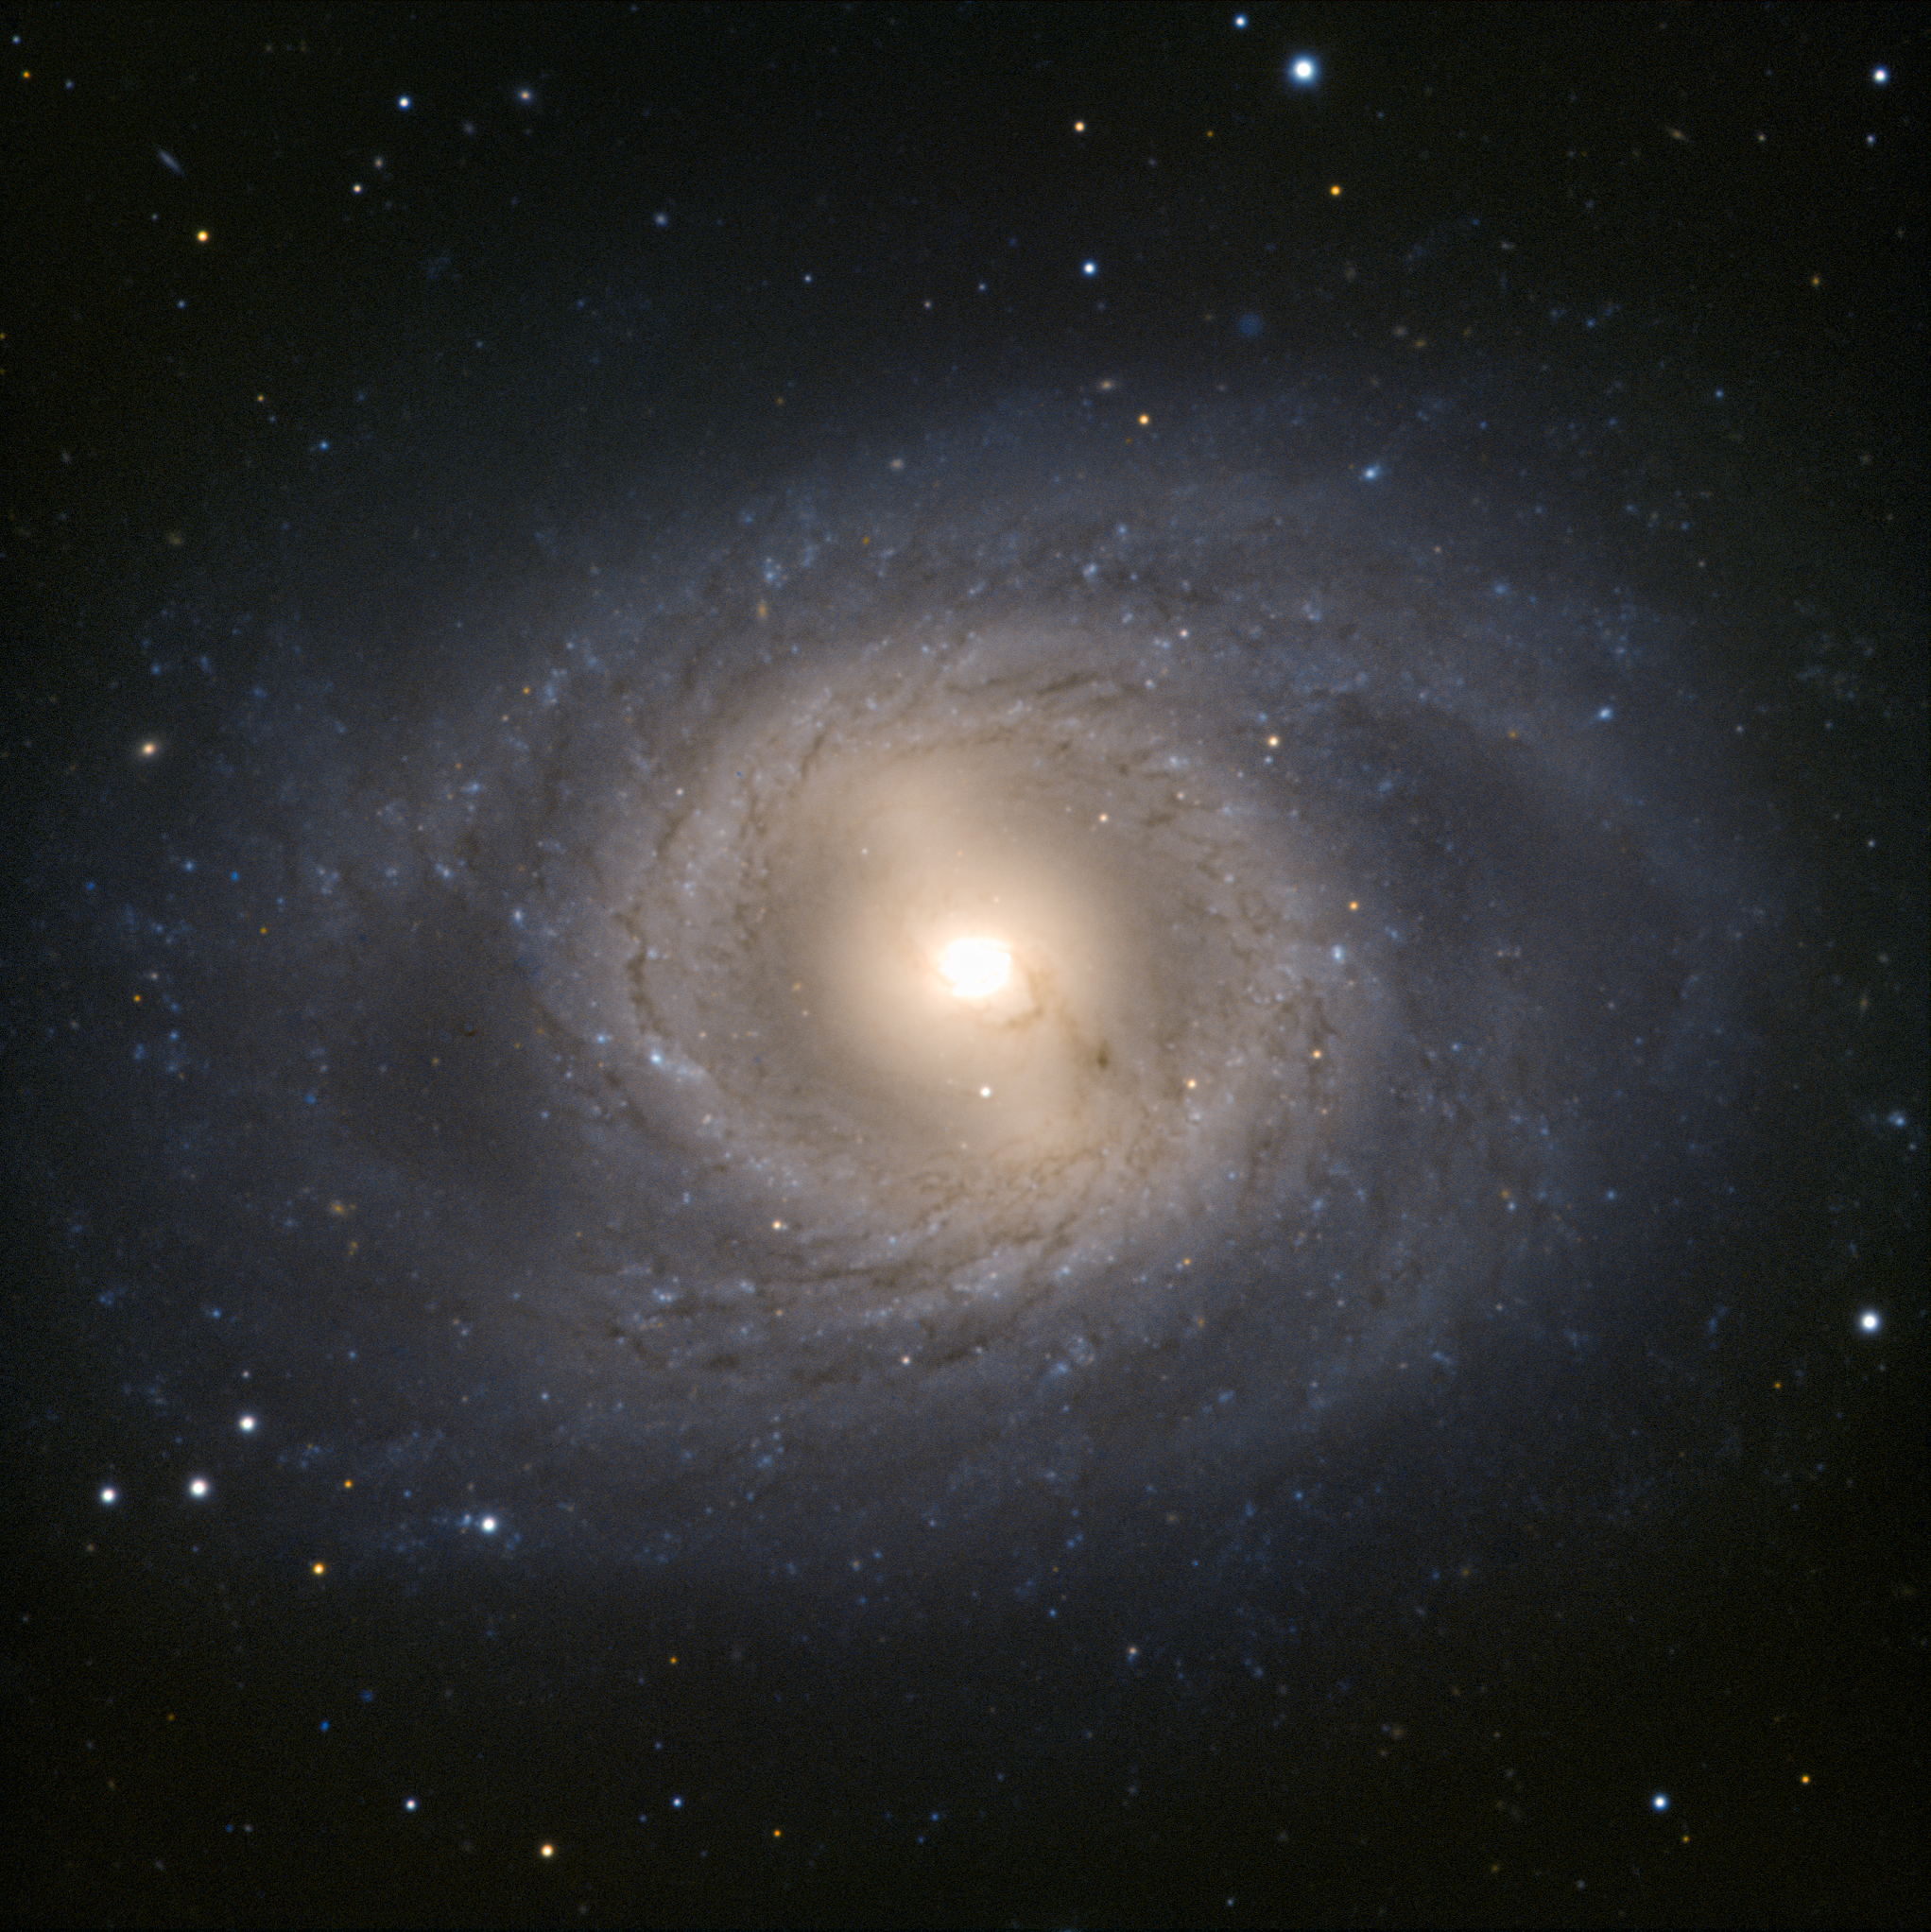

The VLT goes lion hunting

The Very Large Telescope has captured another member of the Leo I group of galaxies, in the constellation of Leo (The Lion). The galaxy Messier 95 stands boldly face-on, offering an ideal view of its spiral structure. The spiral arms form an almost perfect circle around the galactic centre before they spread out, creating a mane-like effect of which any lion would be proud.

Another, perhaps even more striking, feature of Messier 95 is its blazing golden core. It contains a nuclear star-forming ring, almost 2000 light-years across, where a large proportion of the galaxy’s star formation takes place. This phenomenon occurs mostly in barred spiral galaxies such as Messier 95 and our home, the Milky Way.

In the Leo I group, Messier 95 is outshone by its brother Messier 96 (see potw1143). Messier 96 is in fact the brightest member of the group and — as “leader of the pride” — also gives Leo I its alternative name of the M 96 group. Nevertheless, Messier 95 also makes for a spectacular image.

Stop press! By coincidence Messier 95 is the host of a probable supernova that was first spotted on 17 March 2012. Discovery details are here. And as another coincidence both supernova and galaxy are currently very close to the brilliant planet Mars amongst the stars of Leo. Please note that the observations used to make this Picture of the Week were taken before the supernova occurred, and therefore the supernova itself does not appear in this image.

Credit: ESO